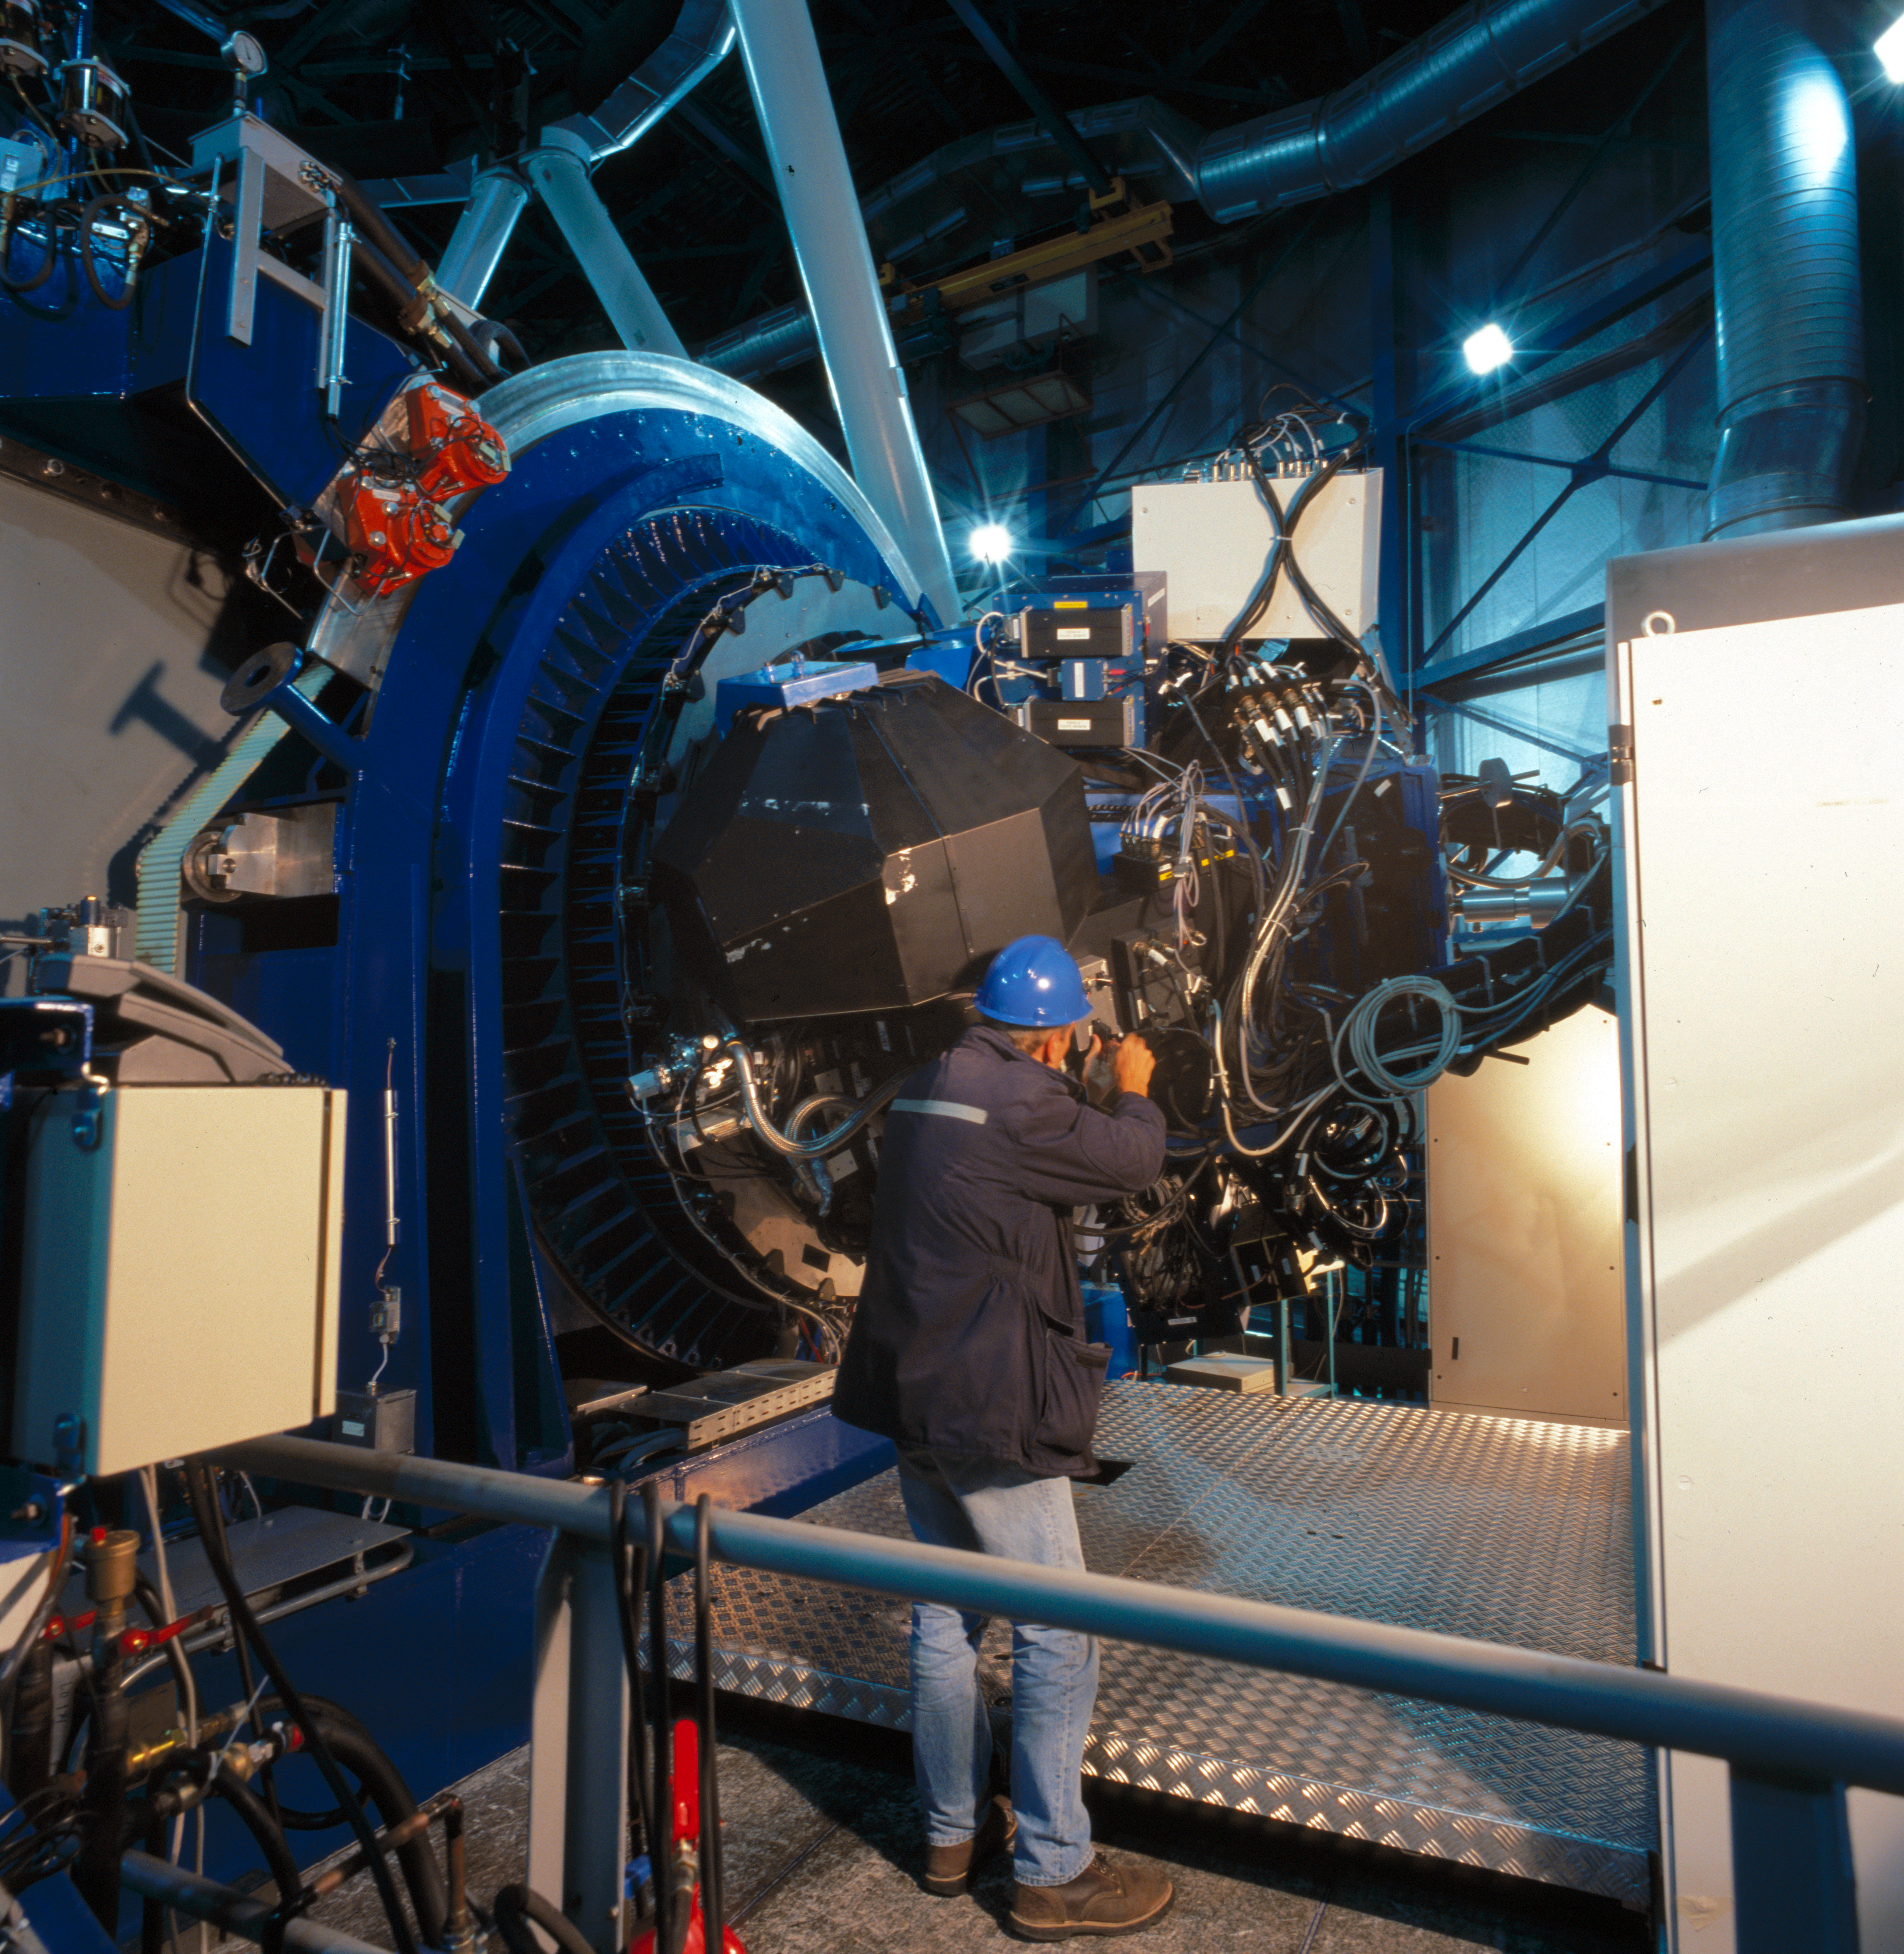

VIMOS

In this image we can see VIMOS, a visible wide field imager and multi- object spectrograph mounted on the Nasmyth focus B of the VLT Unit Telescope 3: Melipal. This image was obtained in March 2002.

Credit: ESO